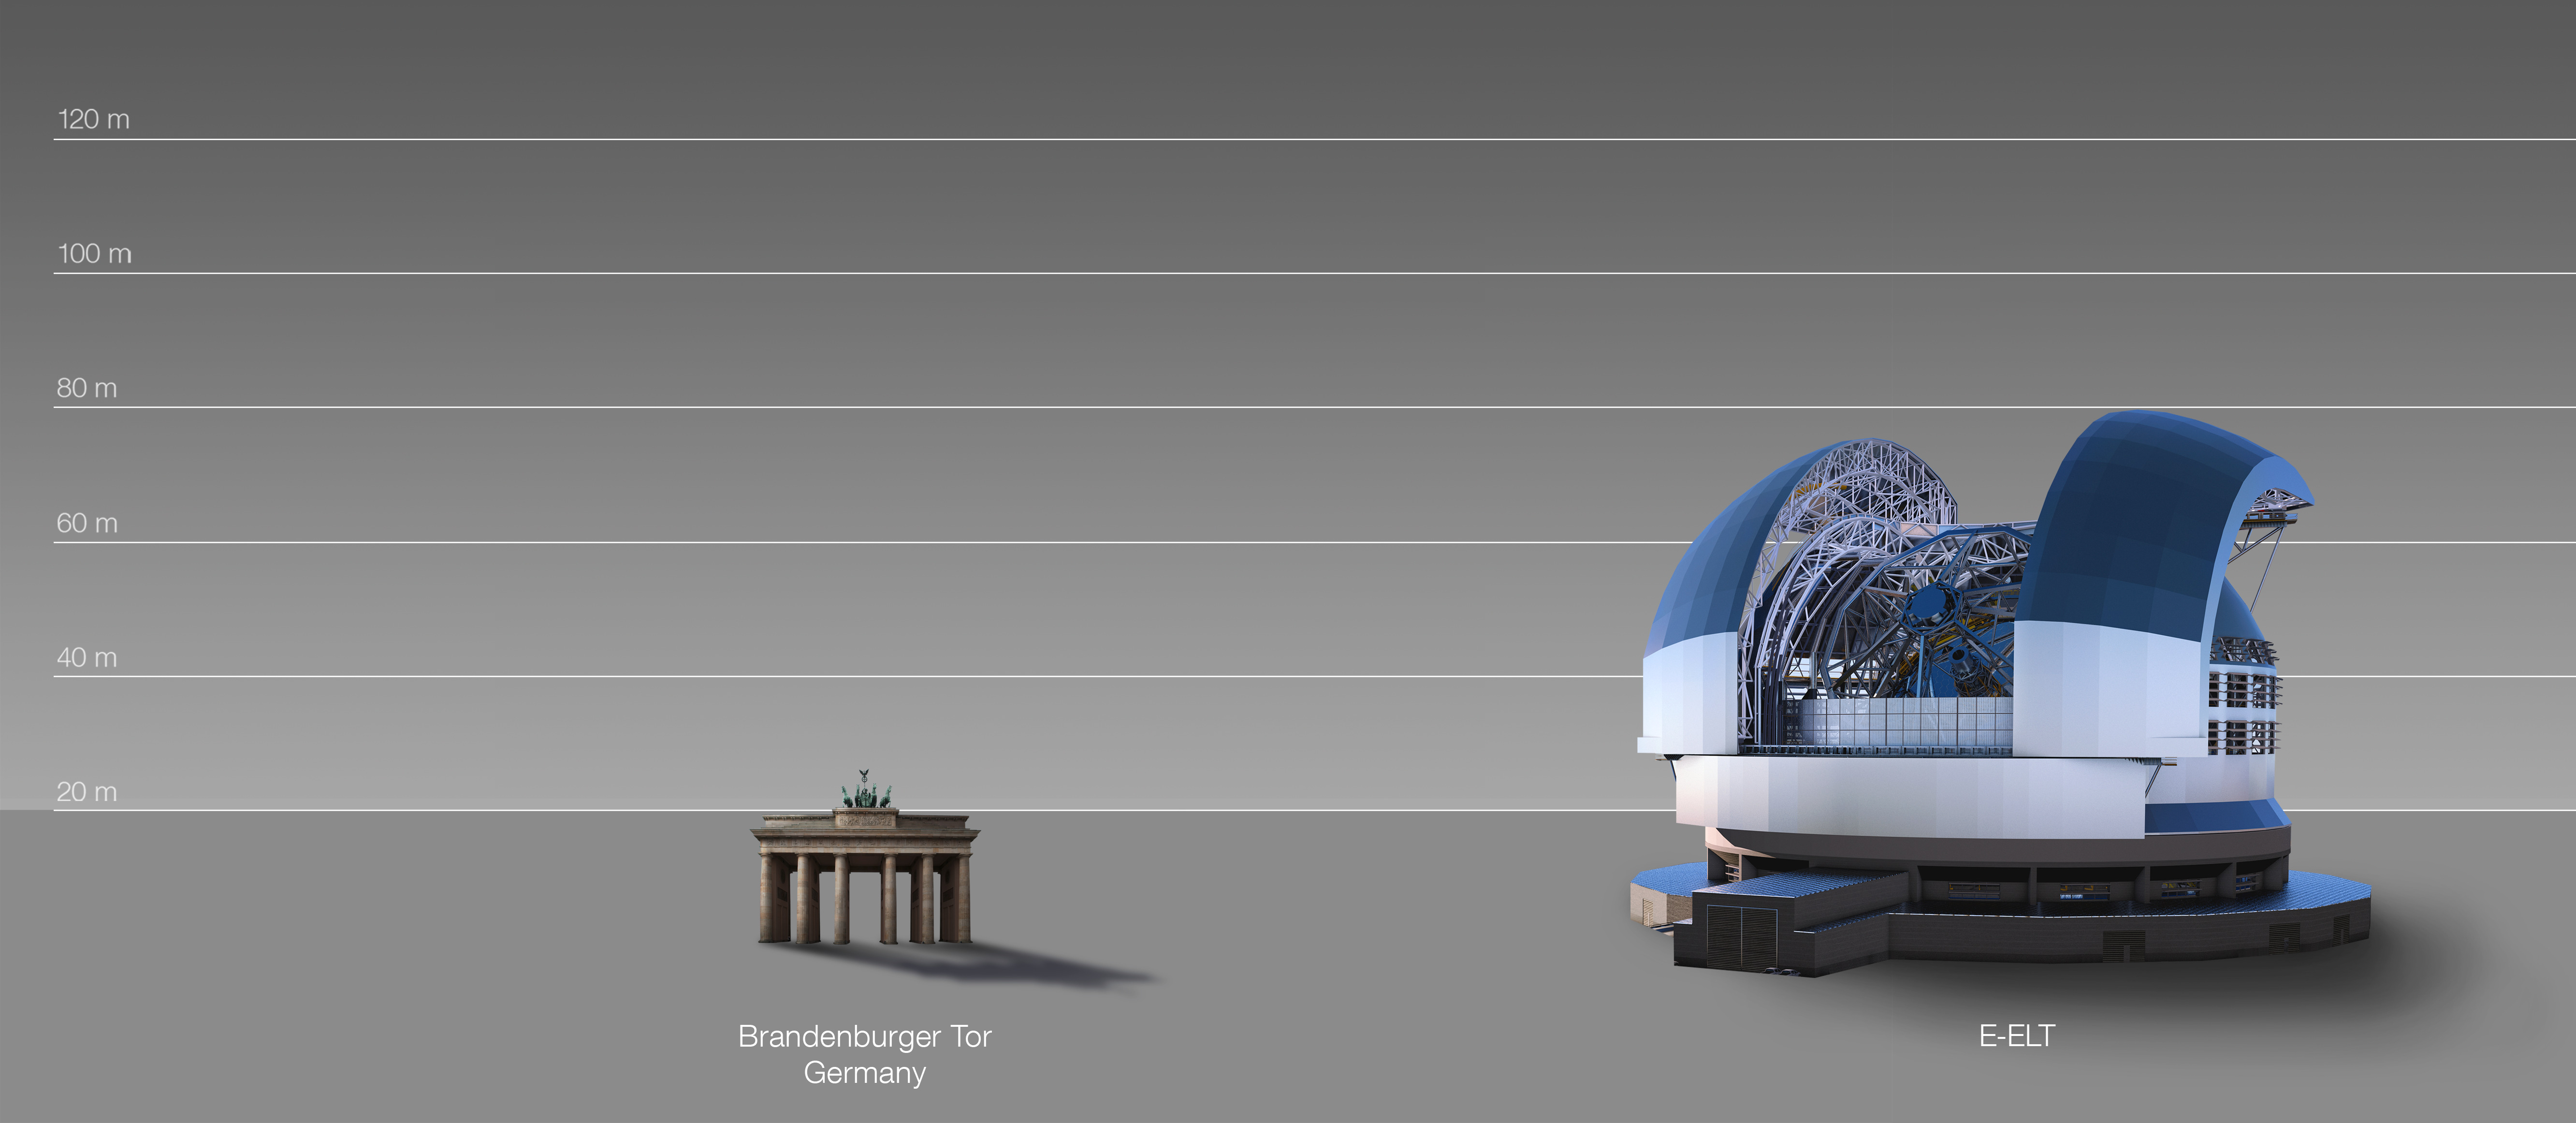

The ELT compared to the Brandenburg Gate, Berlin, Germany

This artist's impression compares the ELT to the Brandenburg Gate in Berlin, Germany.

The design for the ELT shown here was published in 2016. (eso1617)

Credit: ESO